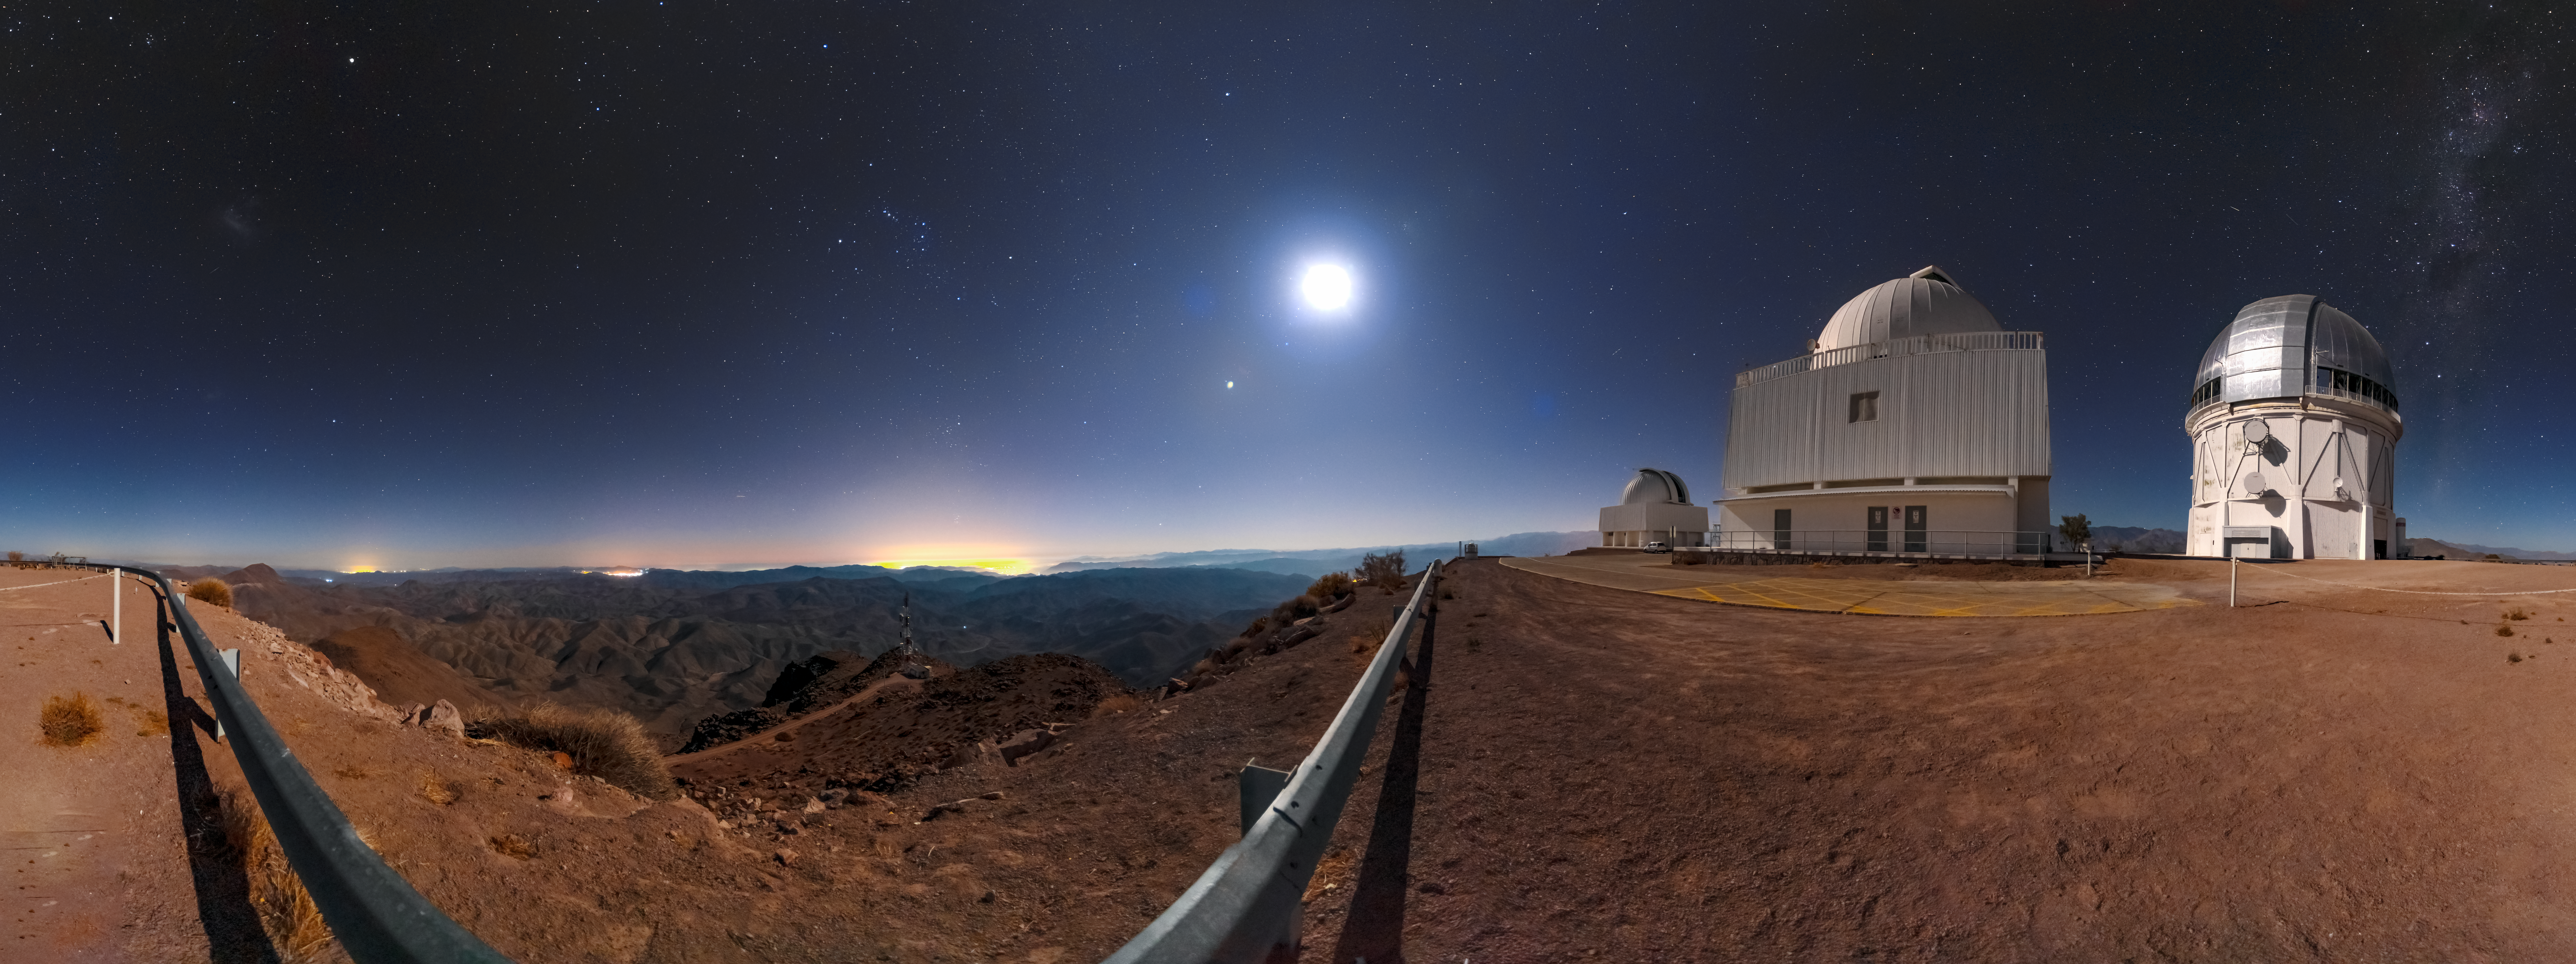

Cerro Tololo Summit Panorama

This panorama shows the summit of Cerro Tololo and the CTIO telescopes there, including the SMARTS 1.5-meter Telescope and the Víctor M. Blanco 4-meter Telescope.

Credit: CTIO/NOIRLab/NSF/AURA/D. Munizaga